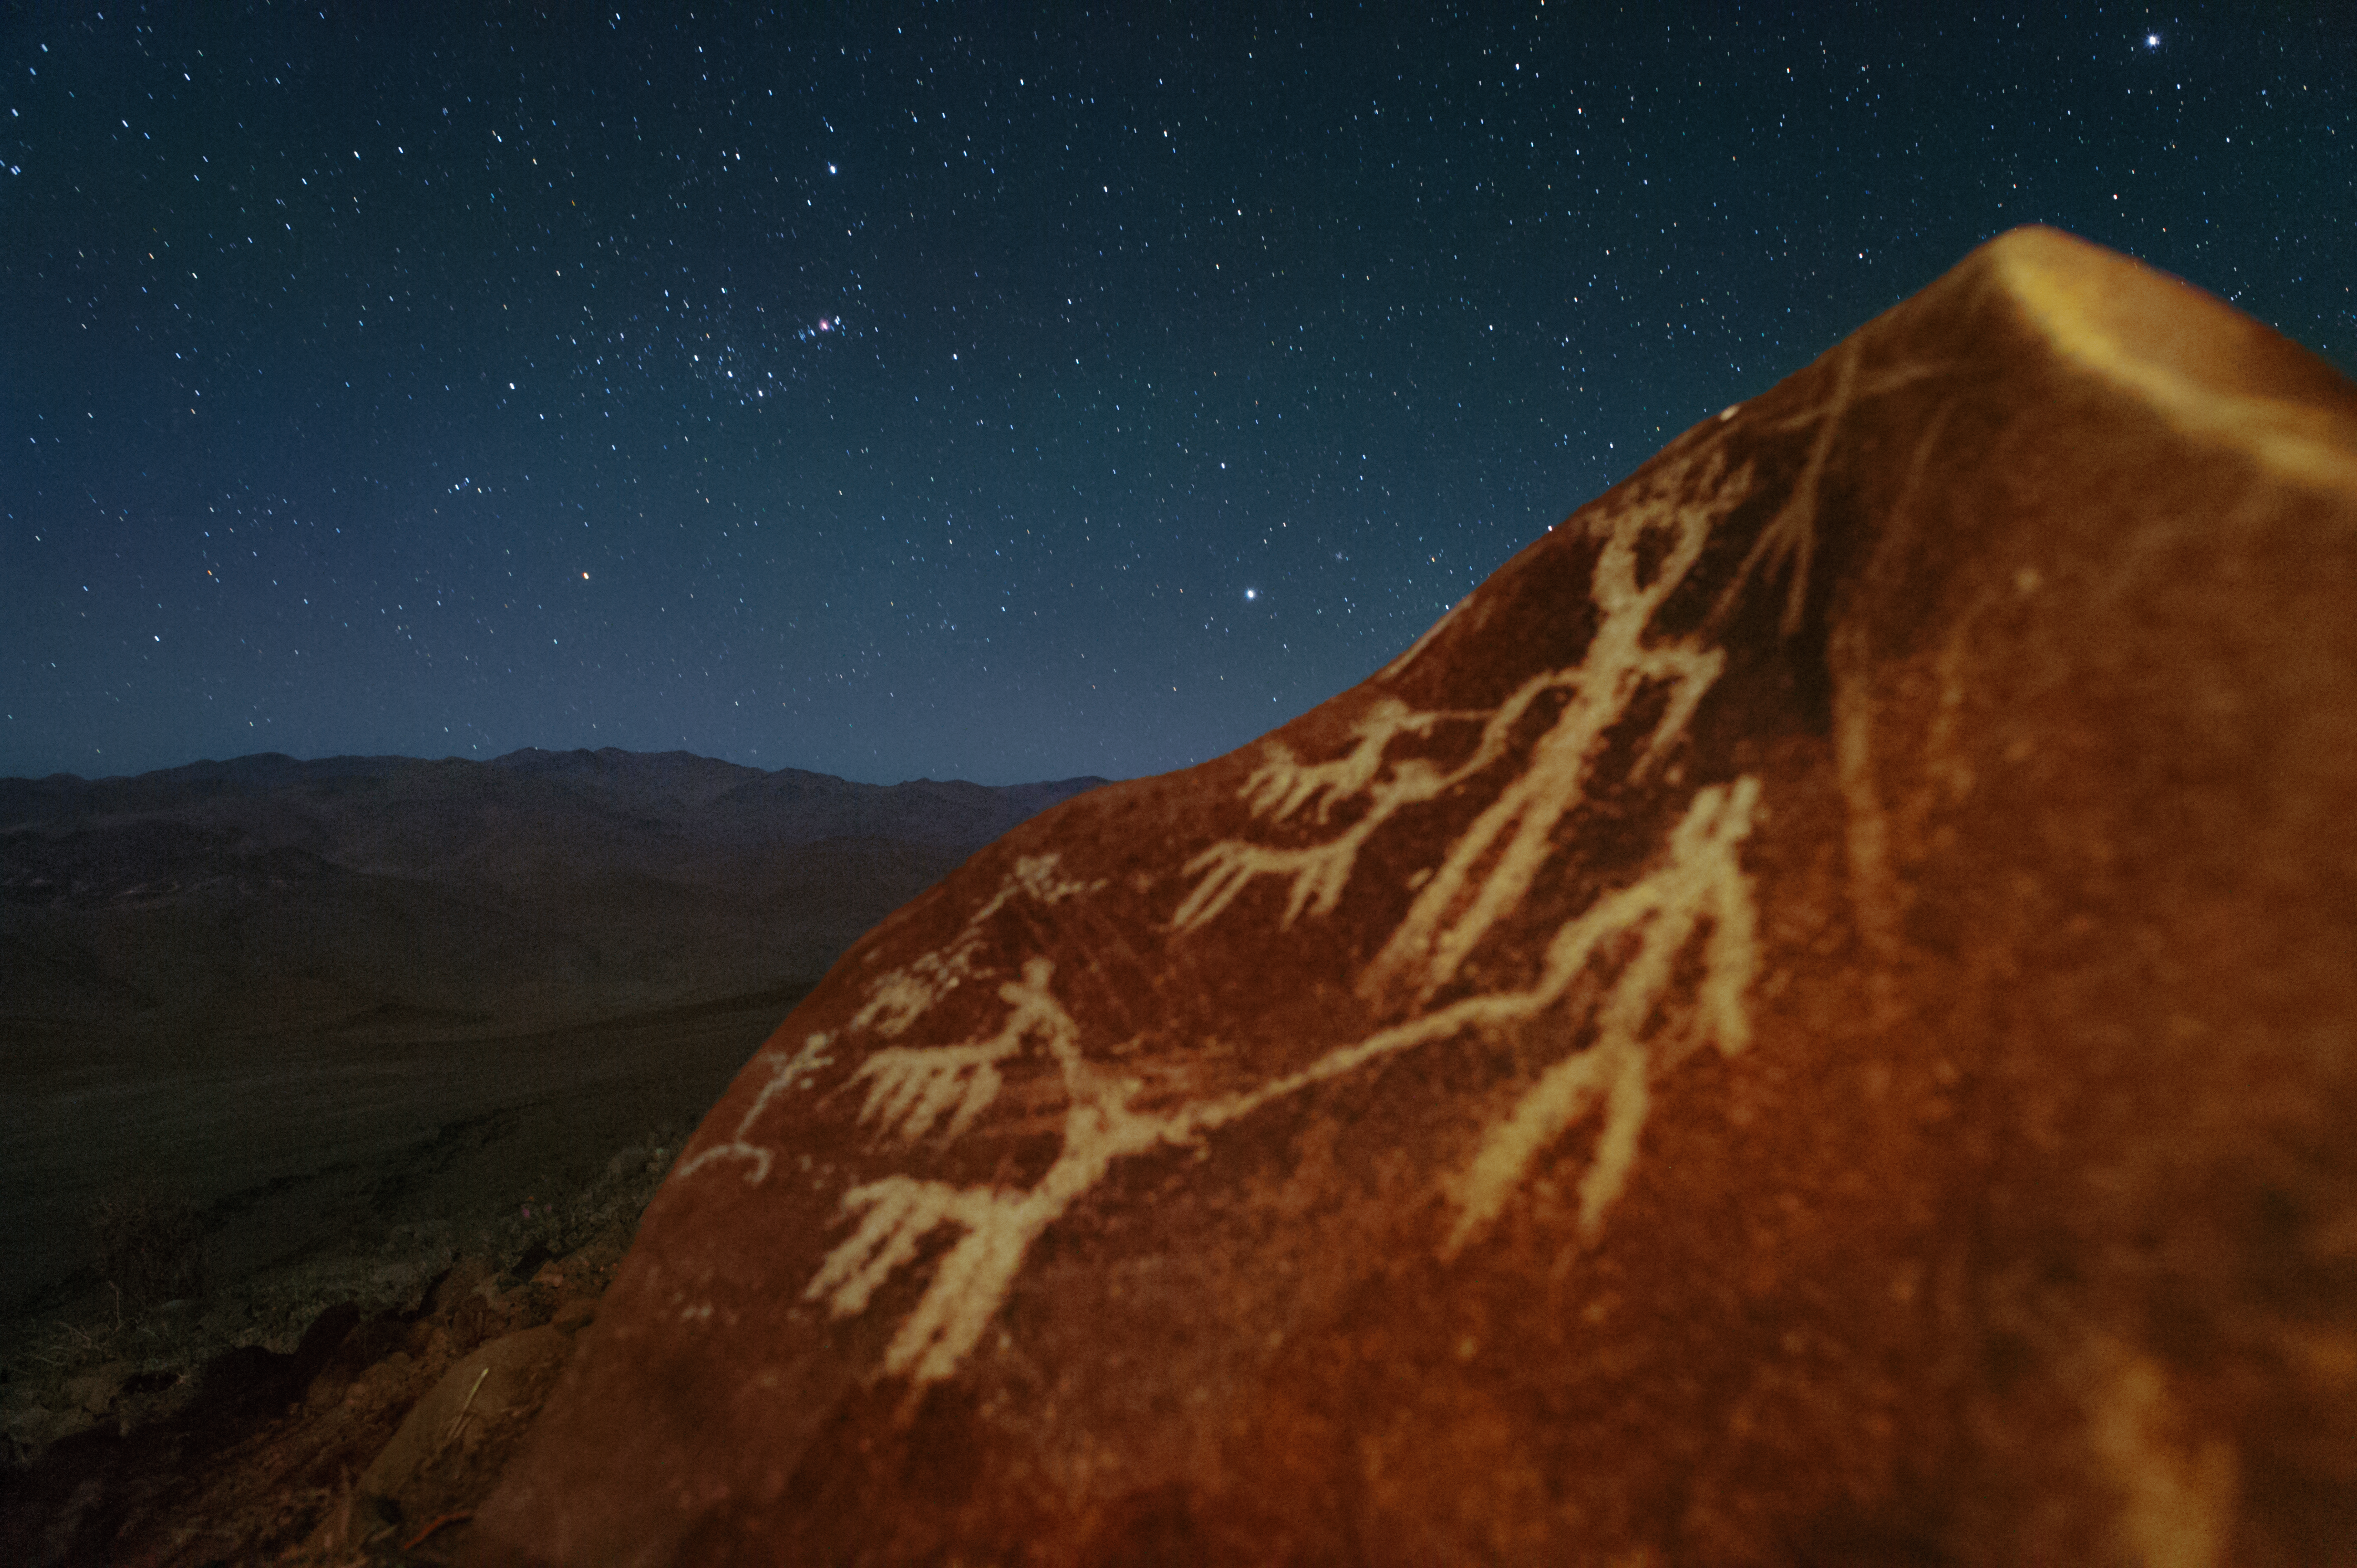

Orion raising over petroglyphs

The constellation of Orion is rising over the petroglyphs behind the La Silla Observatory. The rock engravings on the stone depict men and llamas.

Llamas have historically been very important to South American cultures, being used as both a source of food and wool, and also as a pack animal for carrying goods across the land. The importance of llamas was reflected in the beliefs of the pre-Columbian people who inhabited the region — the Inca herders worshipped a multicoloured llama deity by the name of Urcuchillay, who was said to watch over the animals. The name Urcuchillay was also given to the constellation of Lyra (The Lyre) by the ancient Inca astronomers.

Credit: H. Dahle/ESO